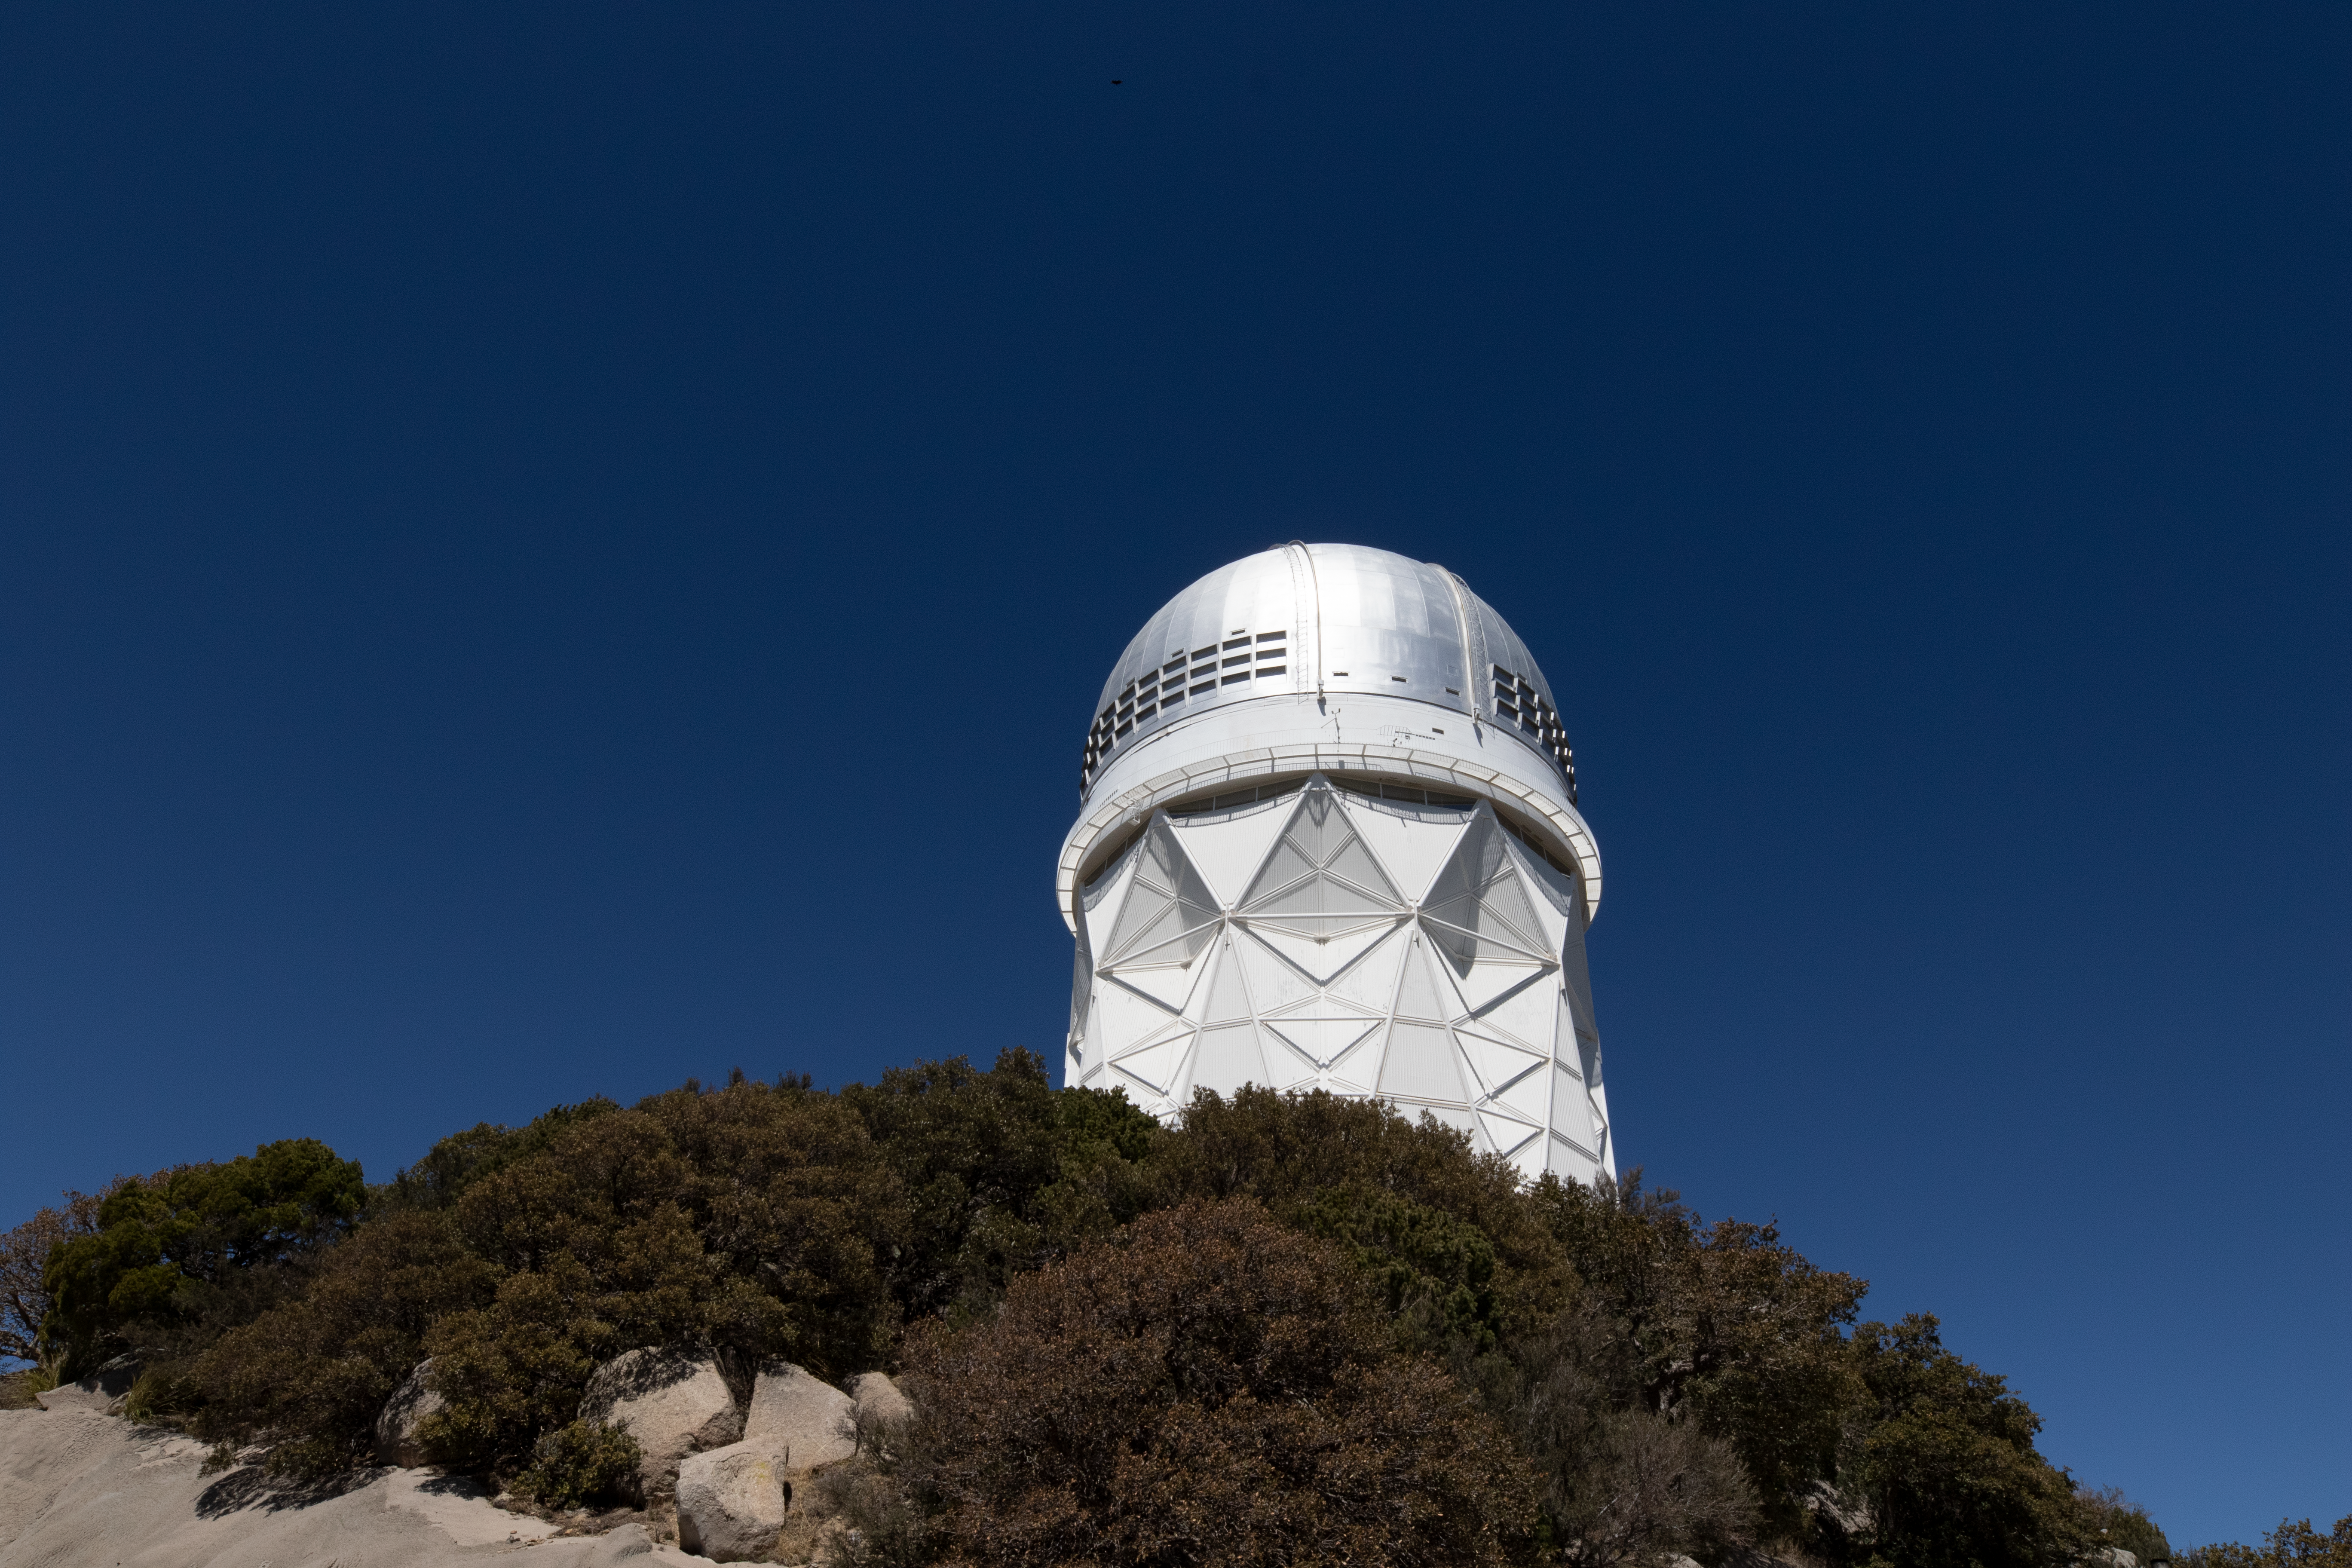

Nicholas U. Mayall 4-meter Telescope From Below

The Nicholas U. Mayall 4-meter Telescope from below on Kitt Peak National Observatory in Arizona.

Credit: Kitt Peak National Observatory/NOIRLab/NSF/AURA/P. Marenfeld